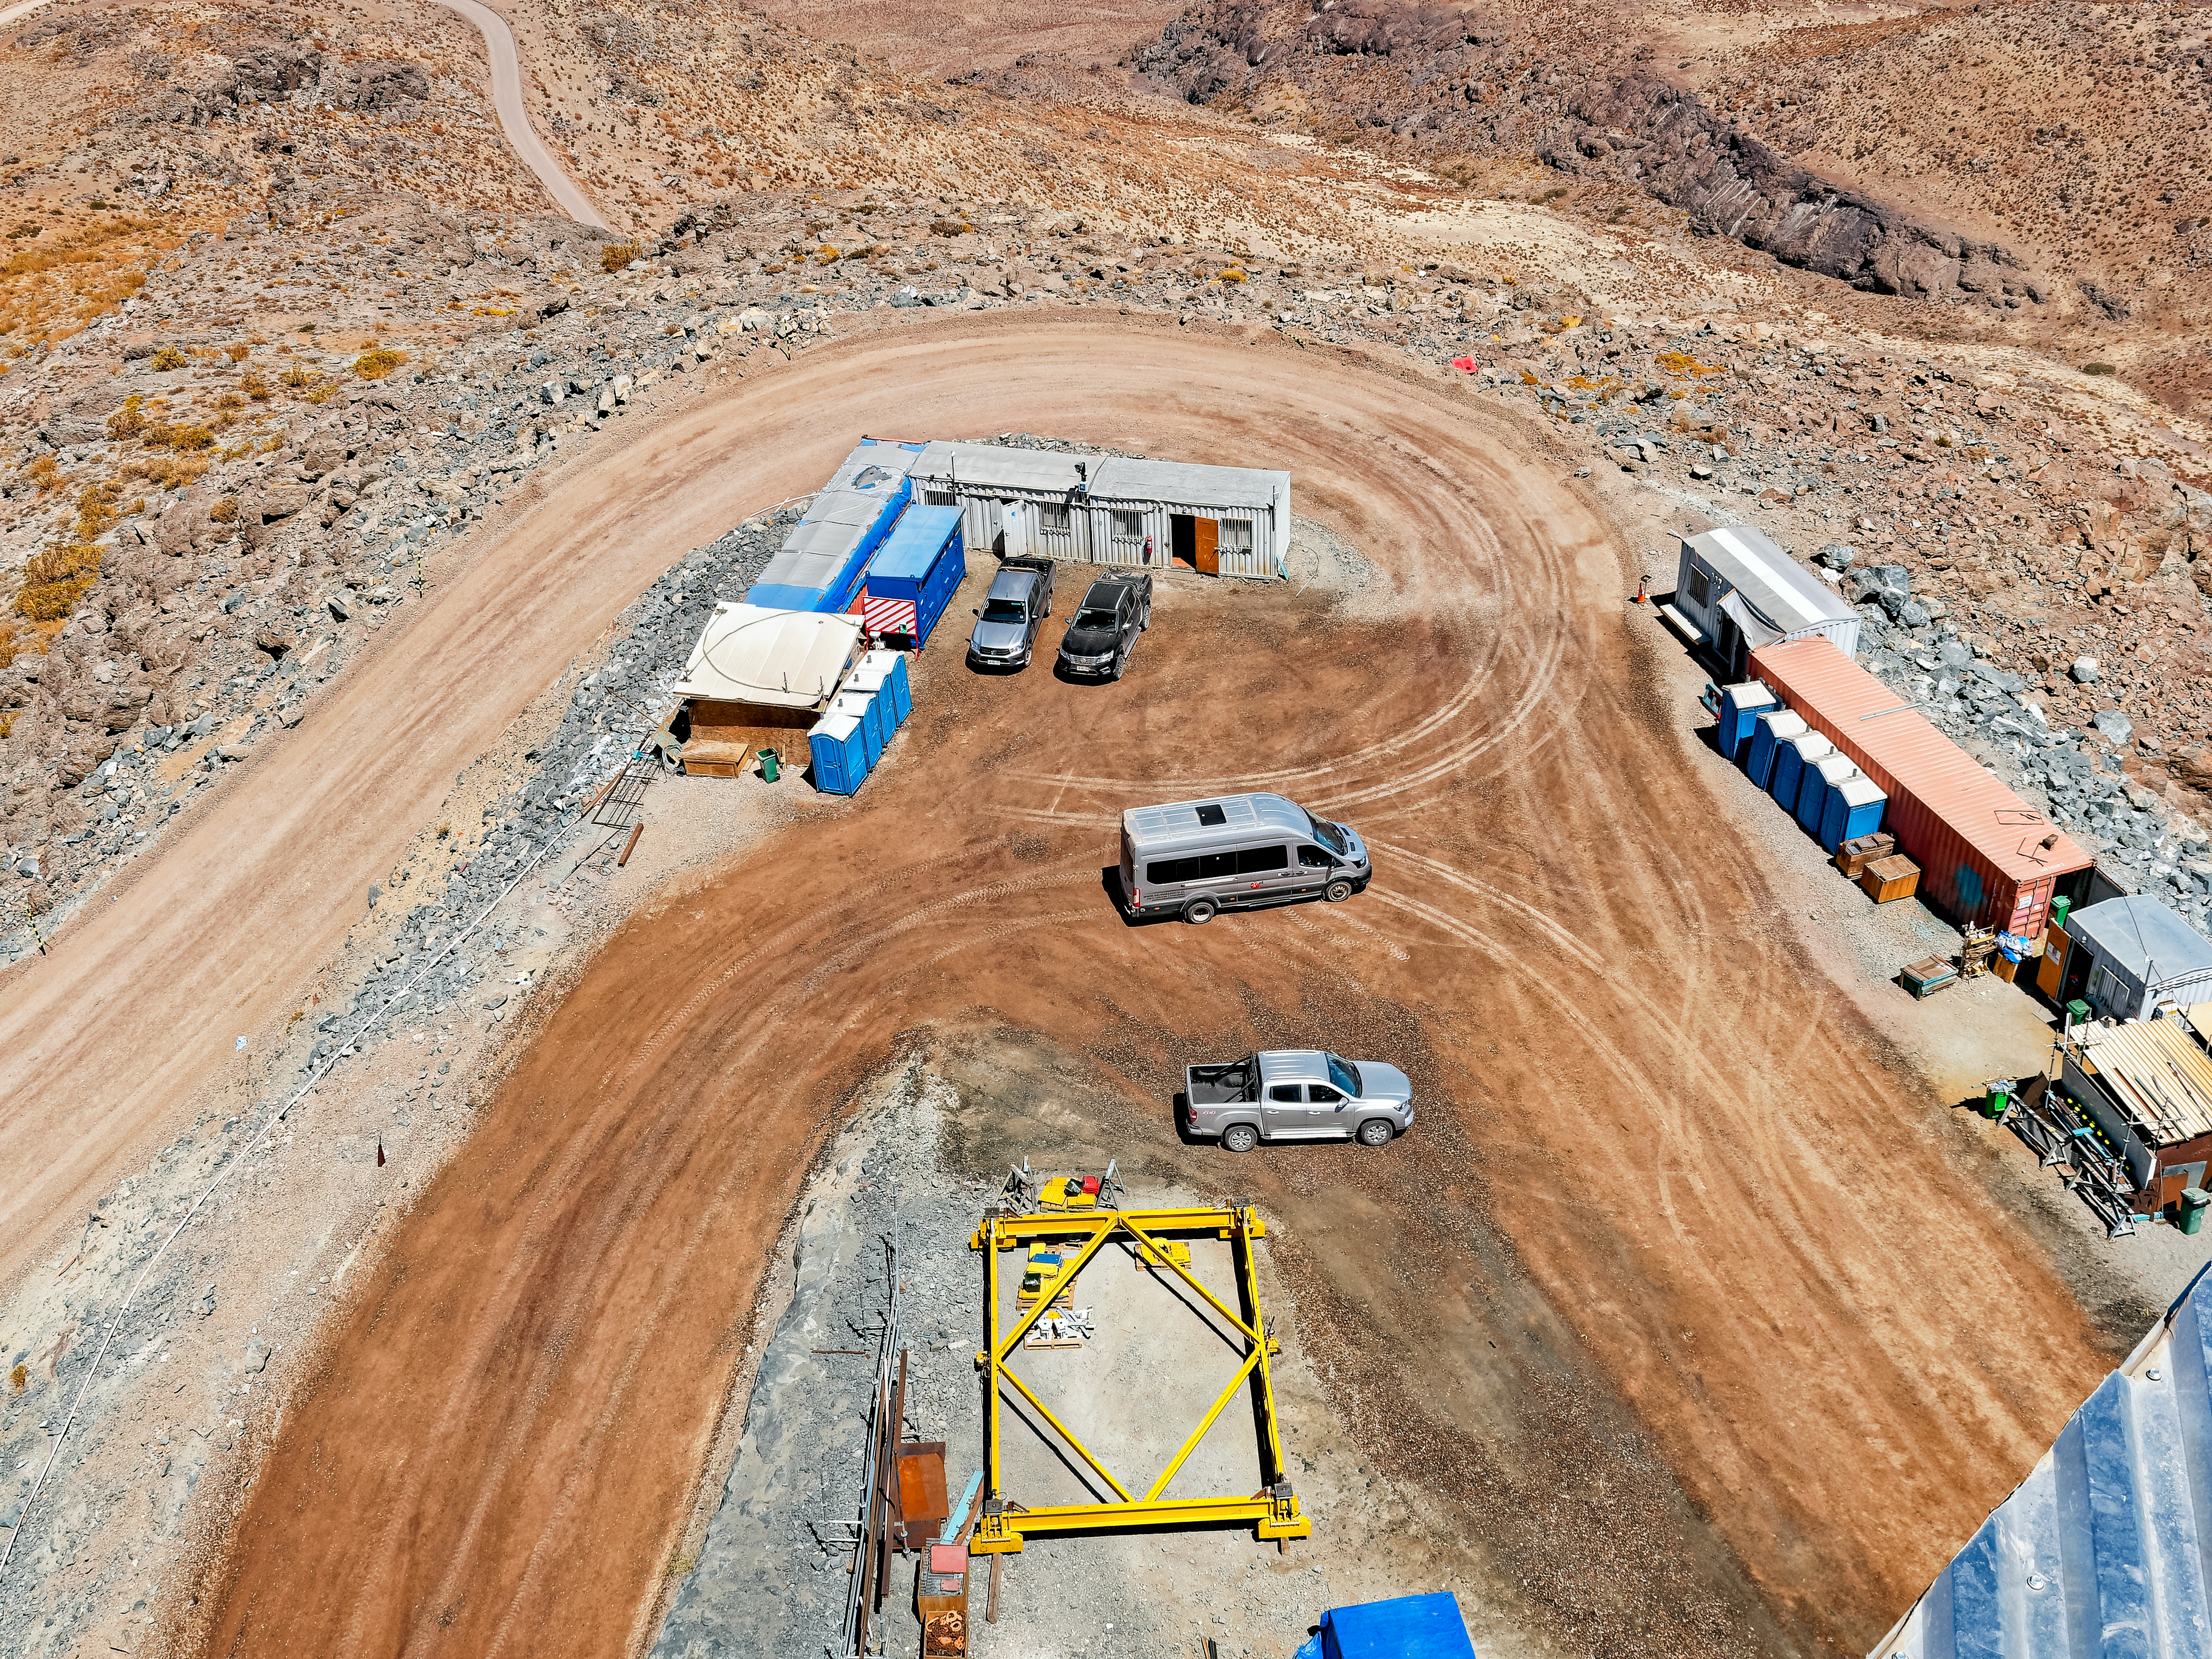

A View from Rubin's Dome

A view from Vera C. Rubin Observatory's dome.

Credit: RubinObs/NOIRLab/SLAC/NSF/DOE/AURA